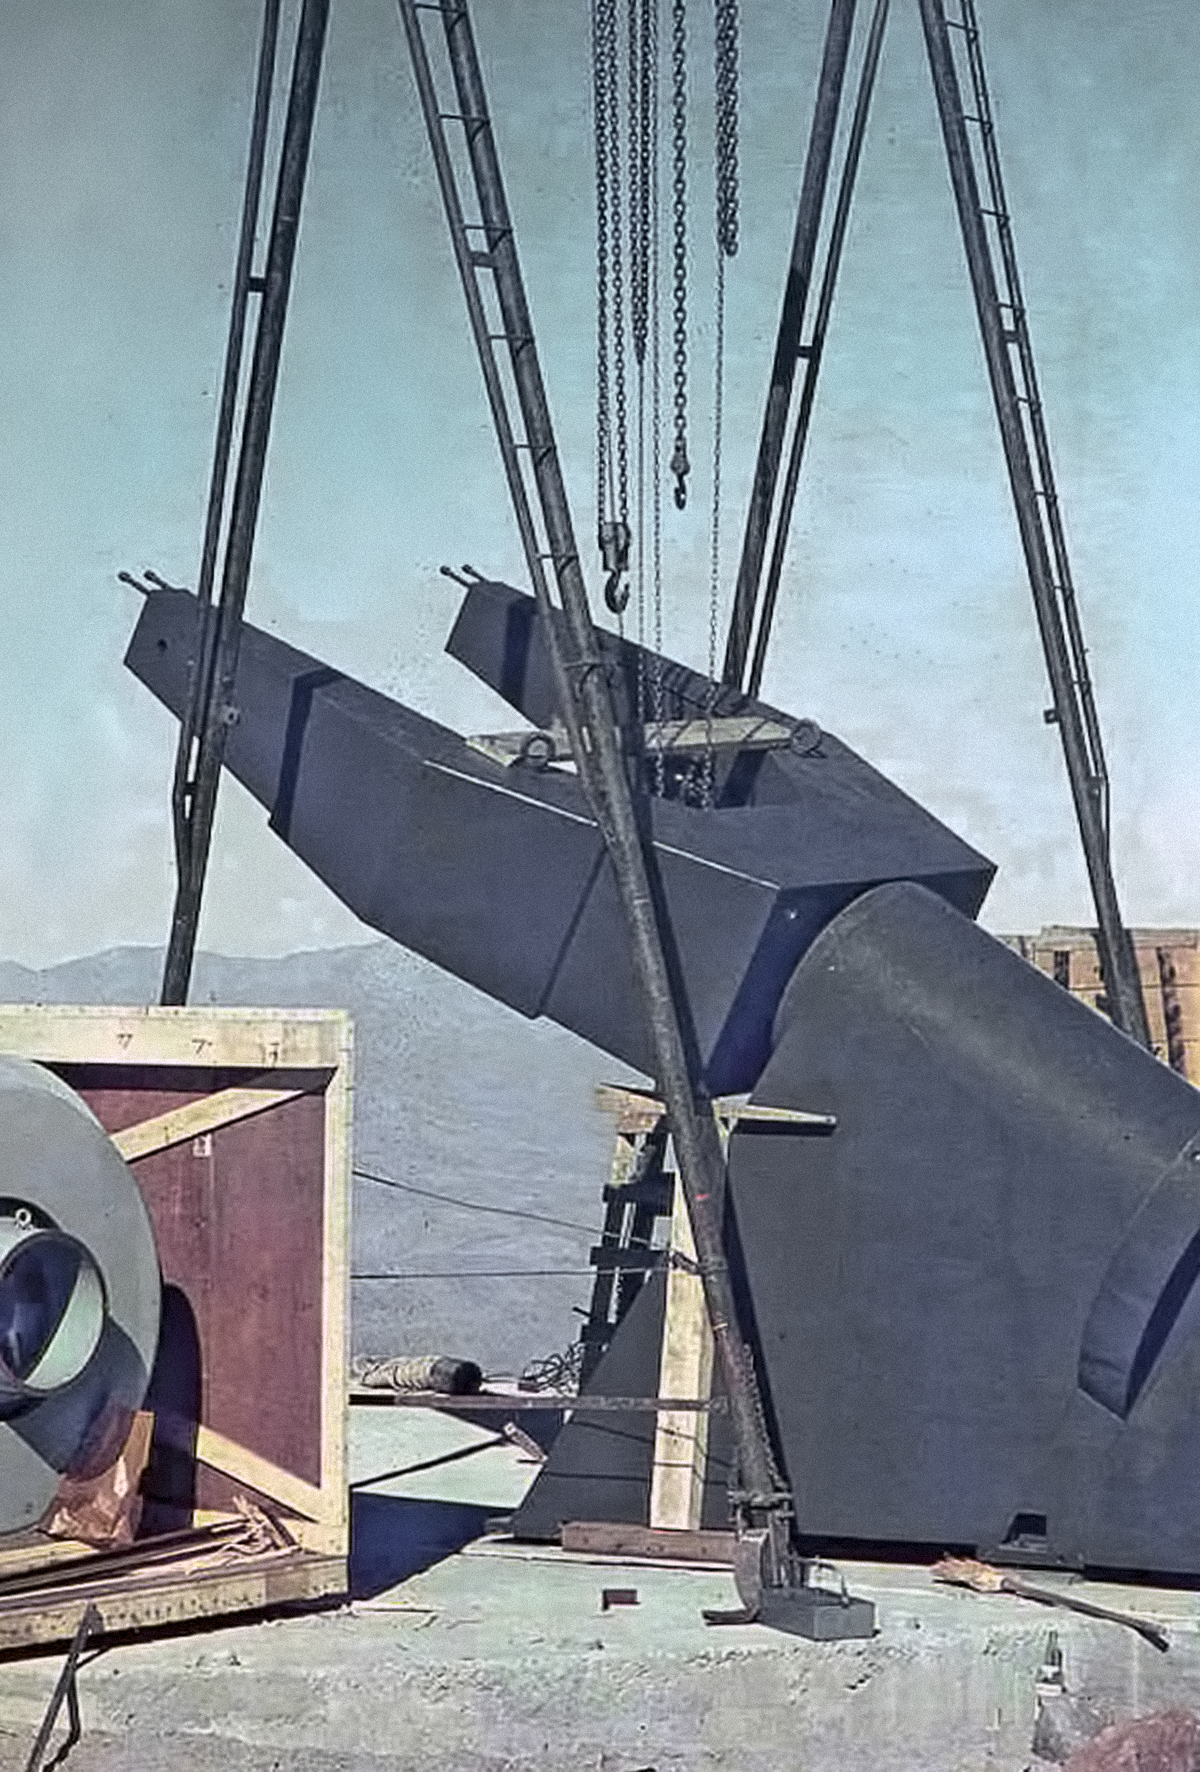

Assembling the ESO 1-metre telescope

Photo of the assembly of the ESO 1-metre telescope after its arrival at the new La Silla Observatory in Chile in the late 1960’s. The La Silla Observatory has since become one of the premier ground-based observatories in the world.

Credit: ESO/J.Doornenbal